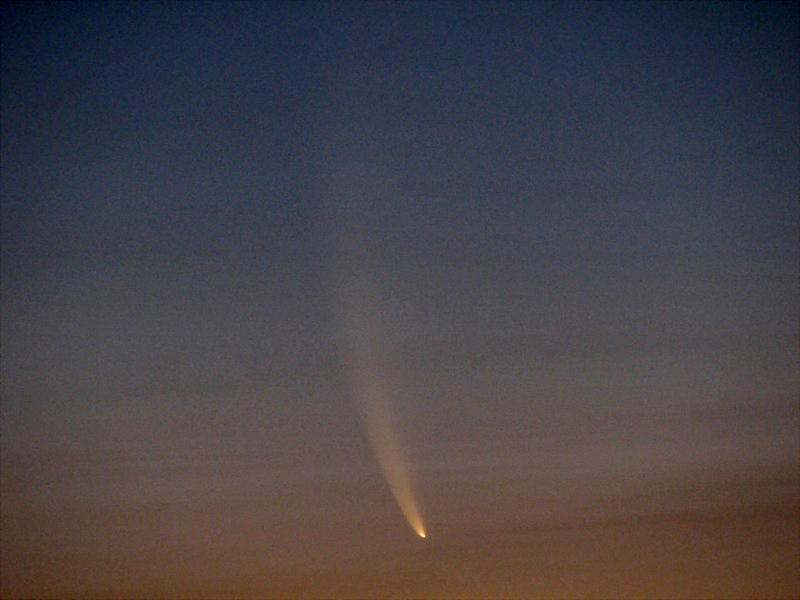

Comet McNaught

Images collected by ESO staff of the very bright comet McNaught that was visible in Europe early January 2007 and is presently visible from the Southern Hemisphere.

Credit: ESO